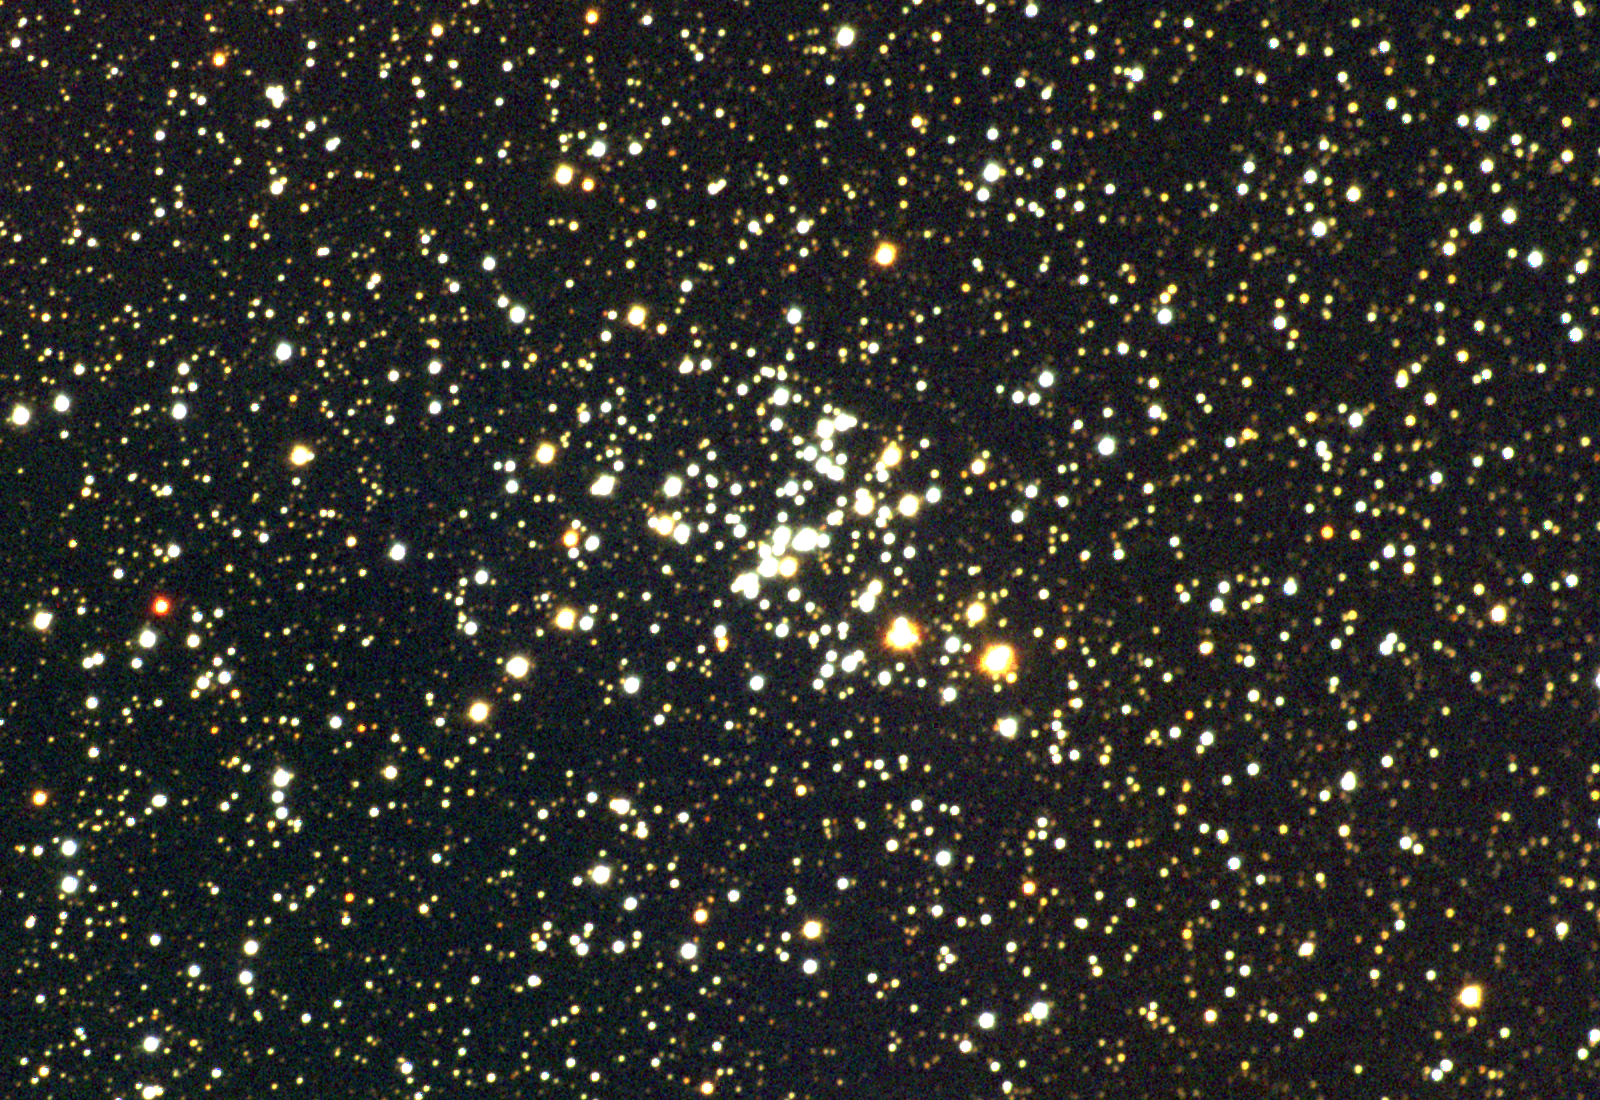

M93, NGC 2447

M93 is an open star cluster in the constellation Puppis. A small but bright system, it contains maybe 100 members spread over some 25 light-years in diameter, at a distance of around 3500 light-years. CCD color composite from data taken on the nights of September 20th and 21st 1997 (UT), at the Burrell Schmidt telescope of Case Western Reserve University's Warner and Swasey Observatory. The Burrell Schmidt is located on Kitt Peak, near Tucson, Arizona.

Credit: NOIRLab/NSF/AURA